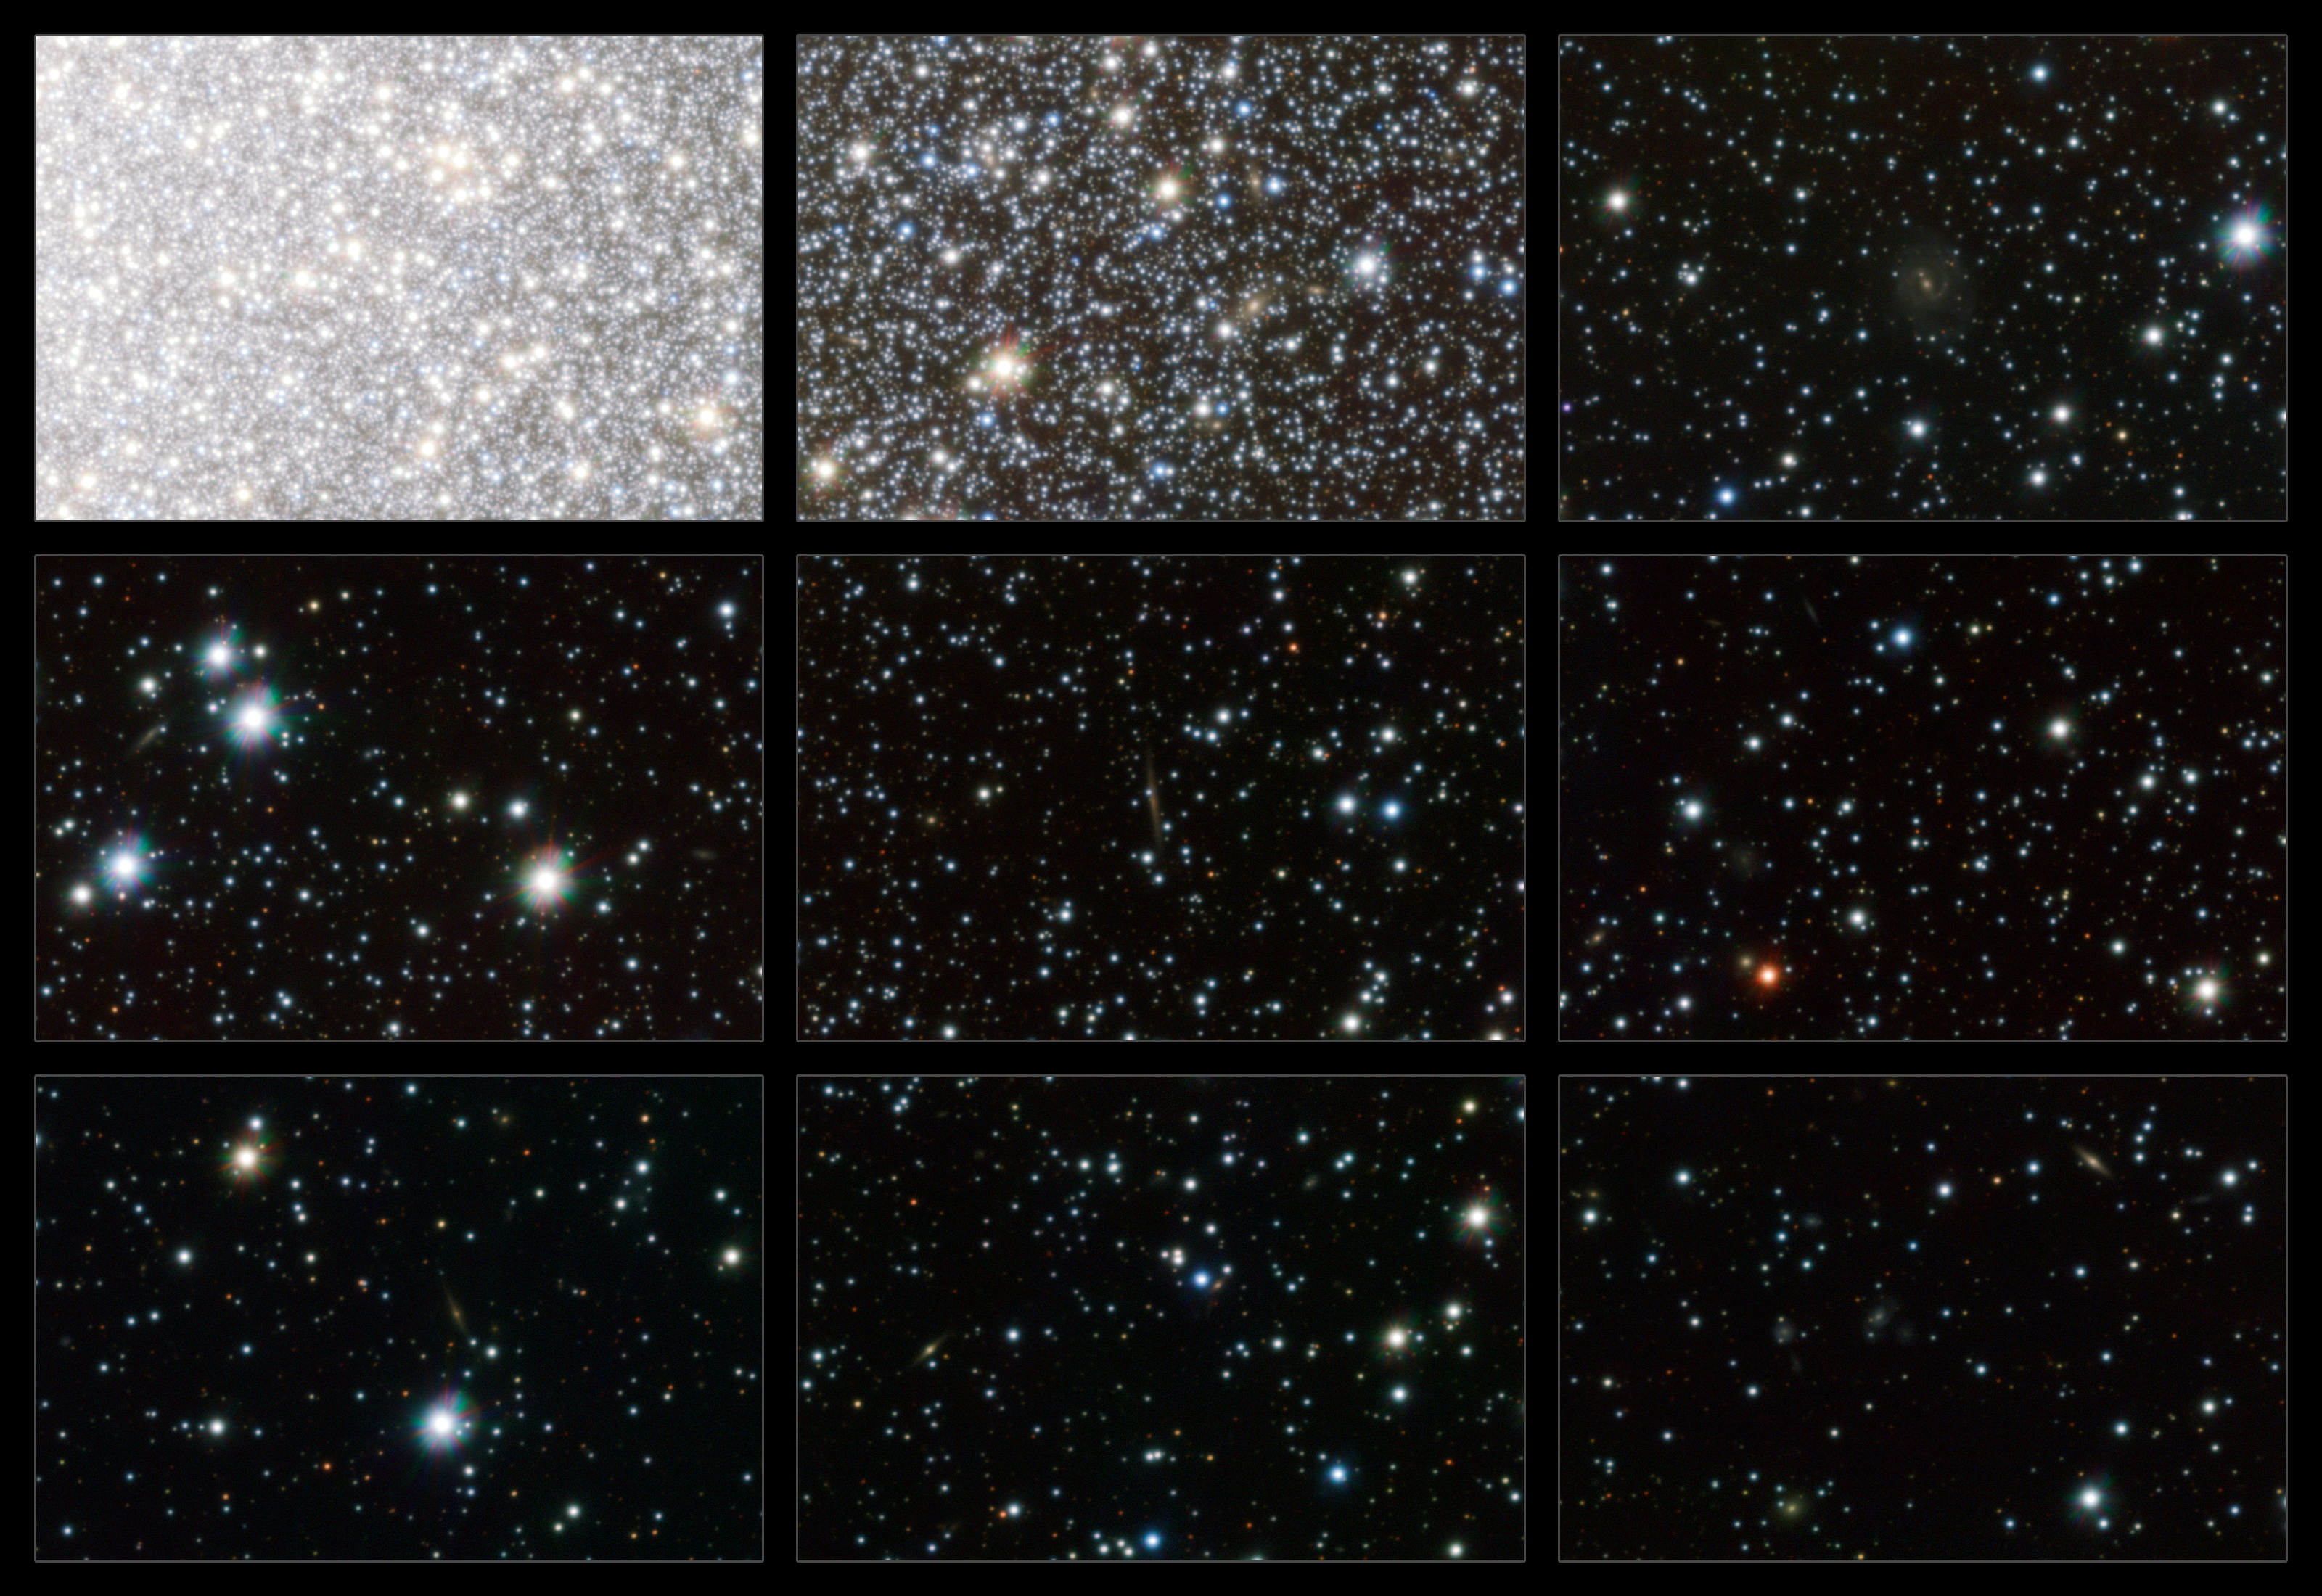

Highlights from the VST image of Omega Centauri

This montage shows nine small cutouts from the VST image of Omega Centauri. Although each of them only shows about 0.3% of the full image they are still richly detailed and display the exquisite image quality of the telescope and camera. The upper left panel shows the core of Omega Centauri, where stars are at their densest. The cutouts are then taken from regions of decreasing stellar density and those from the outer parts show many faint galaxies far beyond the cluster.

Credit: ESO/INAF-VST/OmegaCAM. Acknowledgement: A. Grado/INAF-Capodimonte Observatory